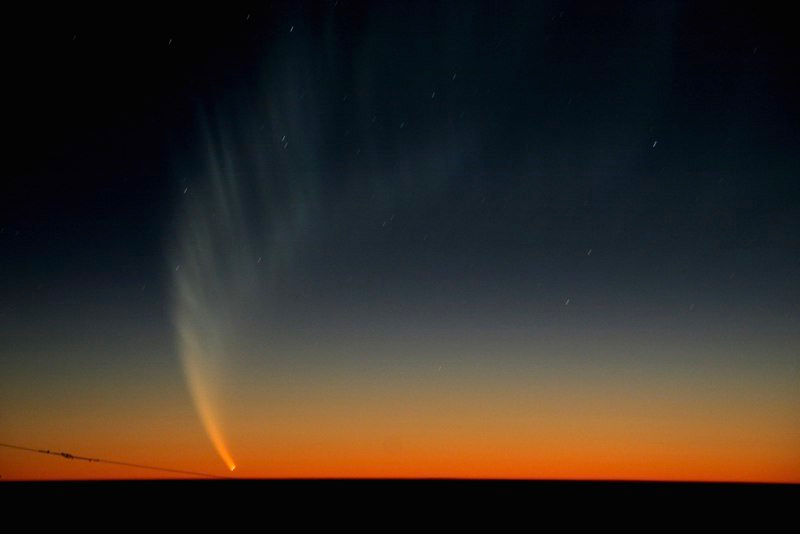

Comet McNaught

Images collected by ESO staff of the very bright comet McNaught that was visible in Europe early January 2007 and is presently visible from the Southern Hemisphere.

Credit: ESO